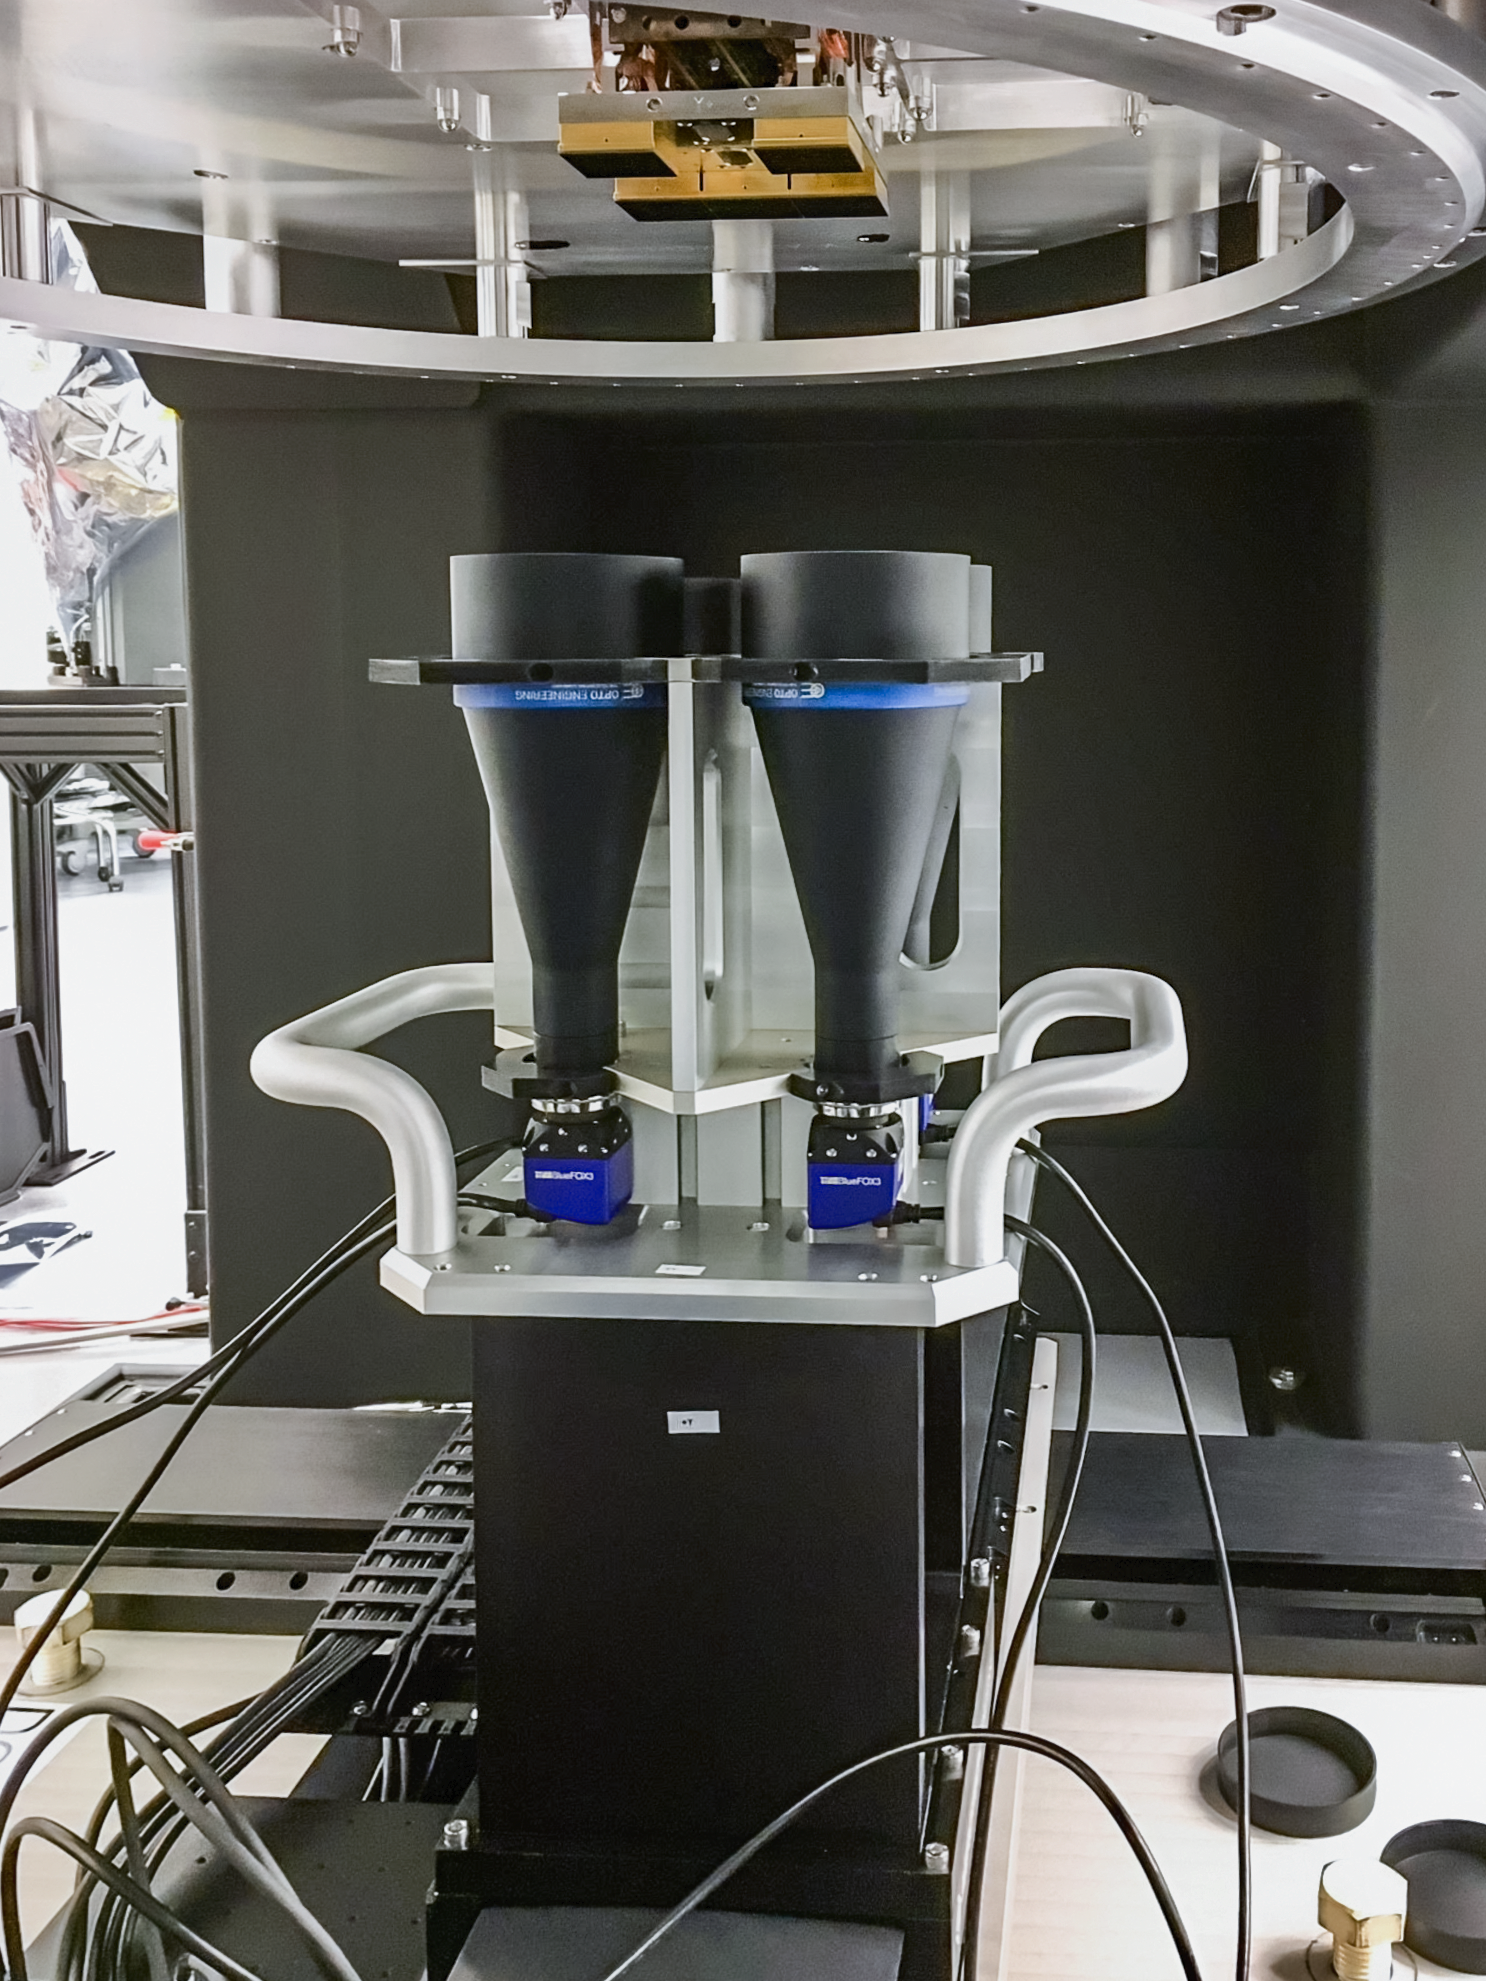

Vera C. Rubin Observatory LSST Camera Focal Plane Build 031

Testing the process of installing RTMs into the cryostat using a mechanical RTM and prototype cryostat assembly. These mechanical prototypes have all of the same features and most of the same tolerances as the real RTMs and cryostat assembly, but use metallic components in place of the CeSic (carbon fiber reinforced silicon carbide) and non-functional CCD sensors.

Credit: Travis Lange/SLAC National Accelerator Laboratory